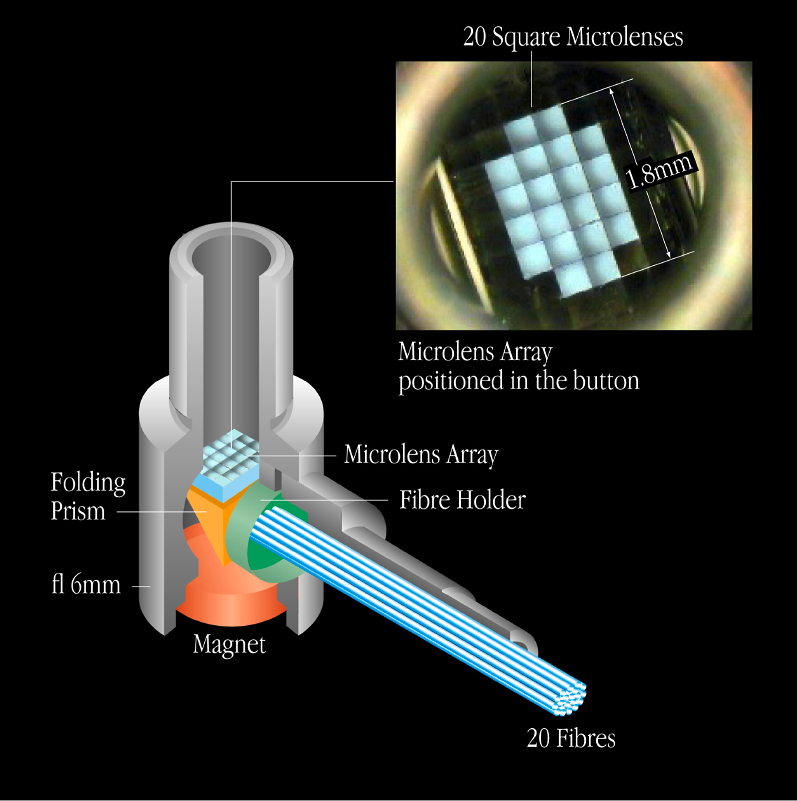

Mechanical design of an IFU

Mechanical design of an IFU "button". Upper right : photo of an "IFU entrance" with the 20 square microlenses, each measuring 1.8 x 1.8 mm2.

Credit: ESO